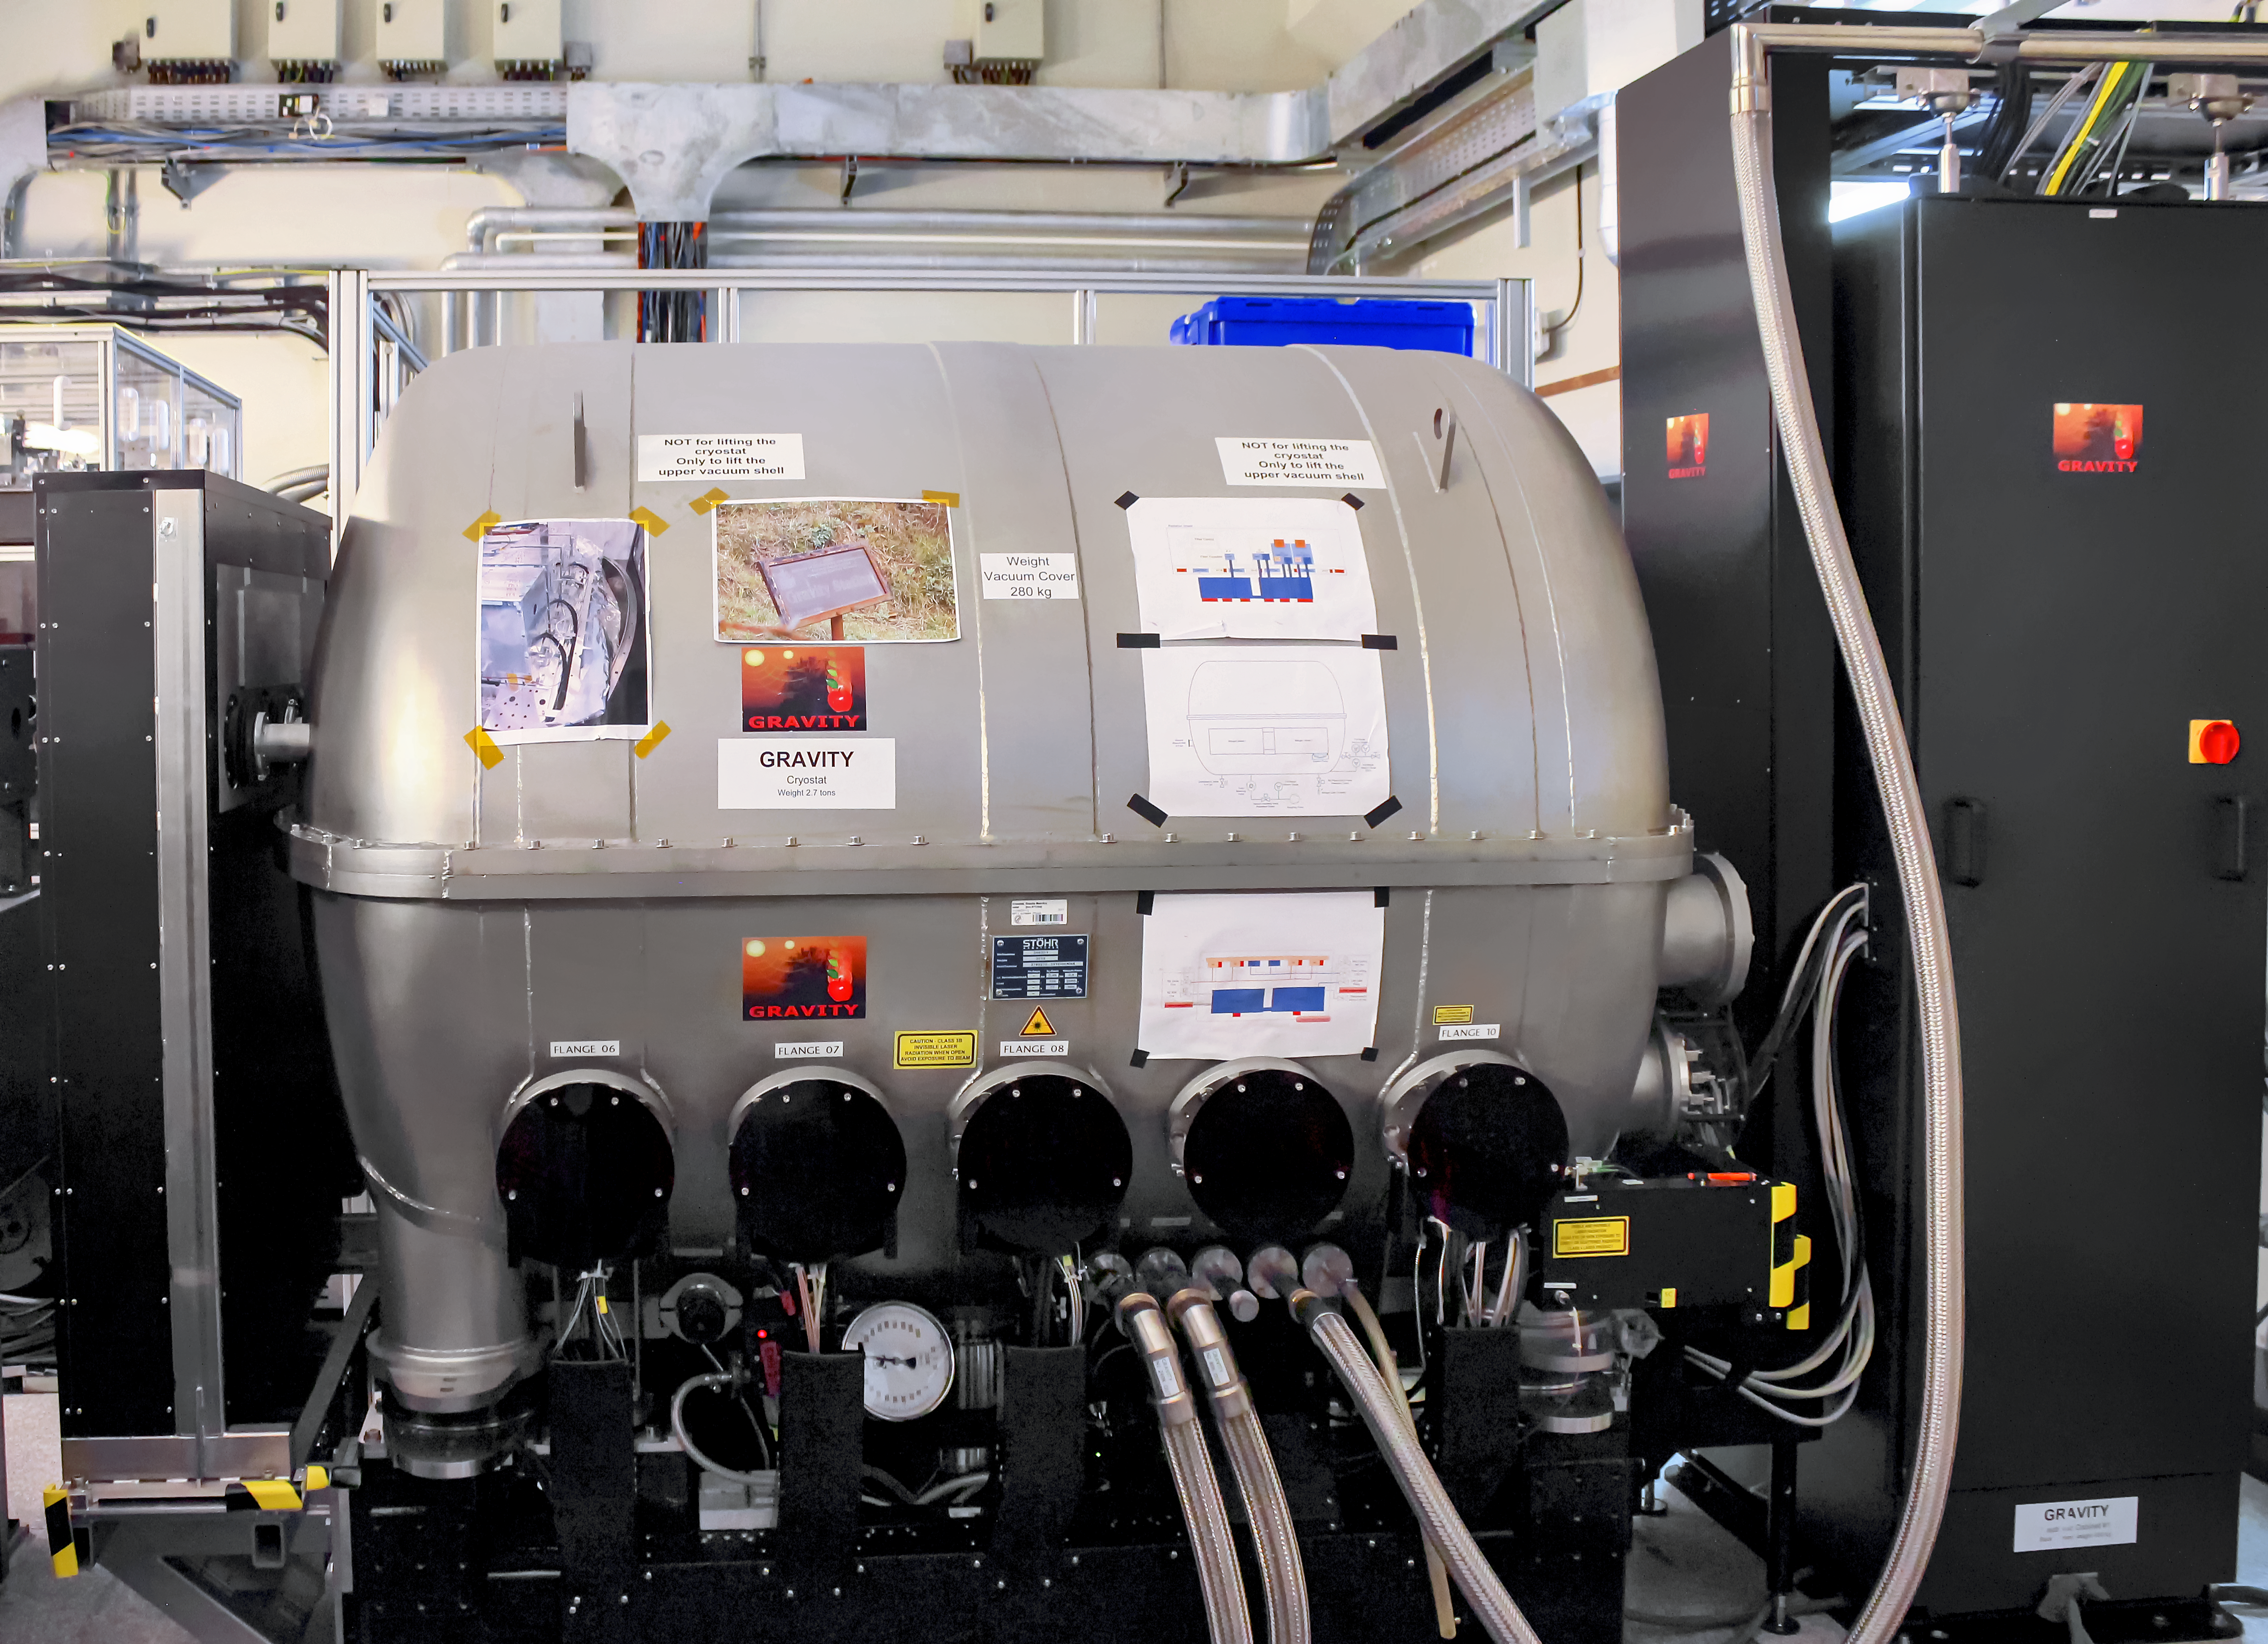

GRAVITY instrument

GRAVITY is a second generation instrument used on the Very Large Telescope Interferometer (VLTI) of the Very Large Telescope (VLT) at ESO's Paranal Observatory. The instrument saw first light in 2015.

Credit: G. Rojas/ESO